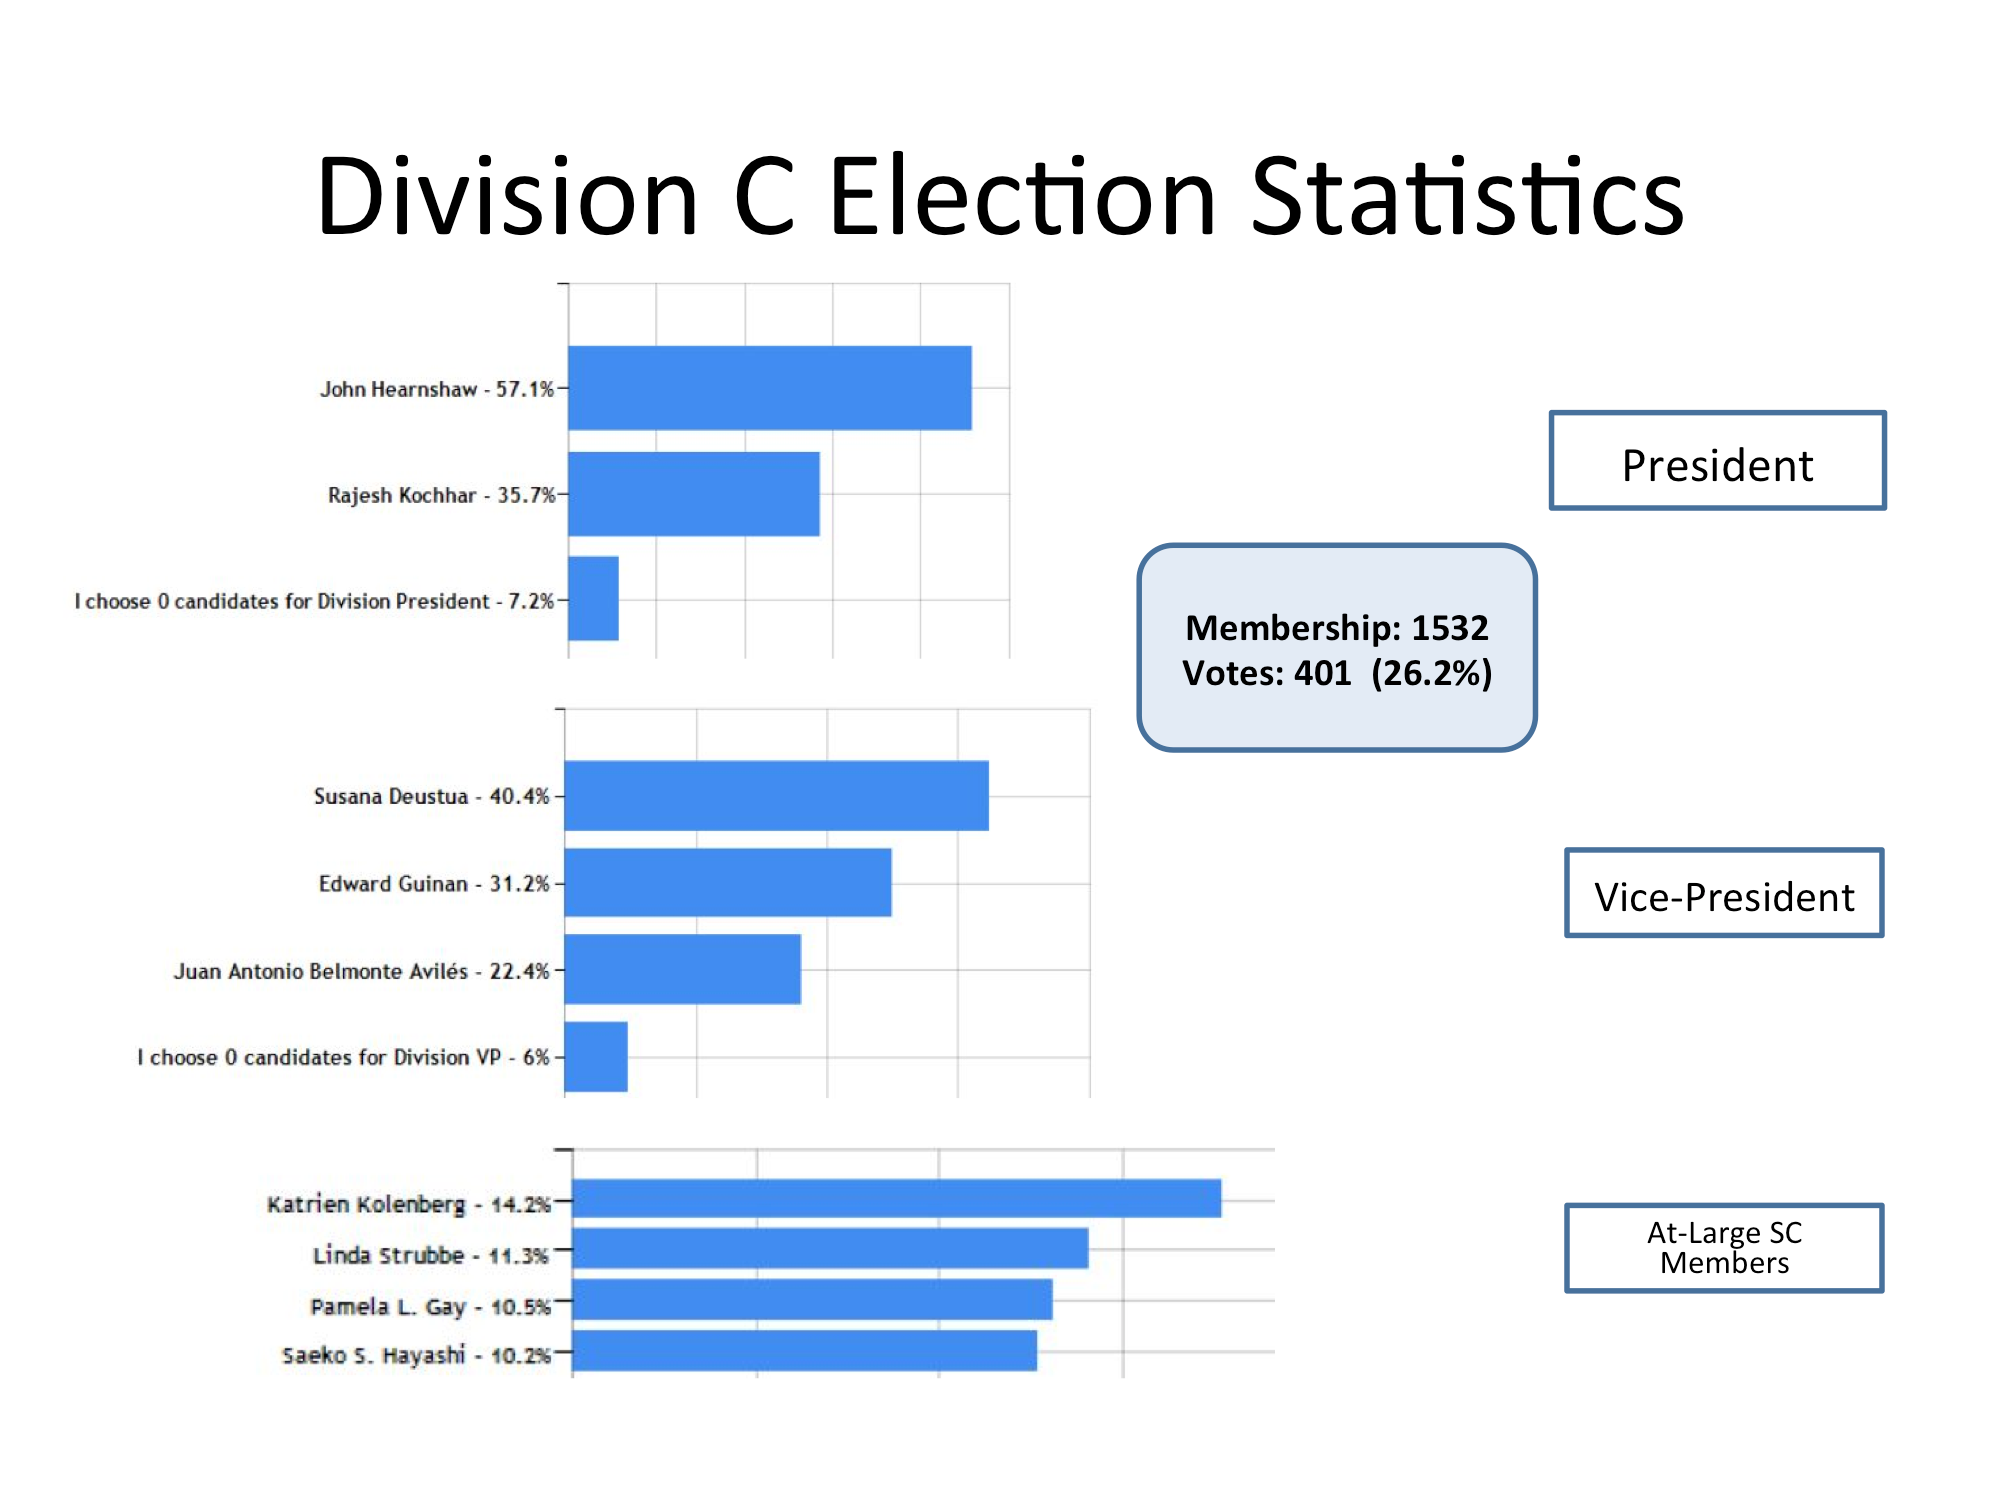

Division C Election Statistics

As of June 2015.

Credit: IAU